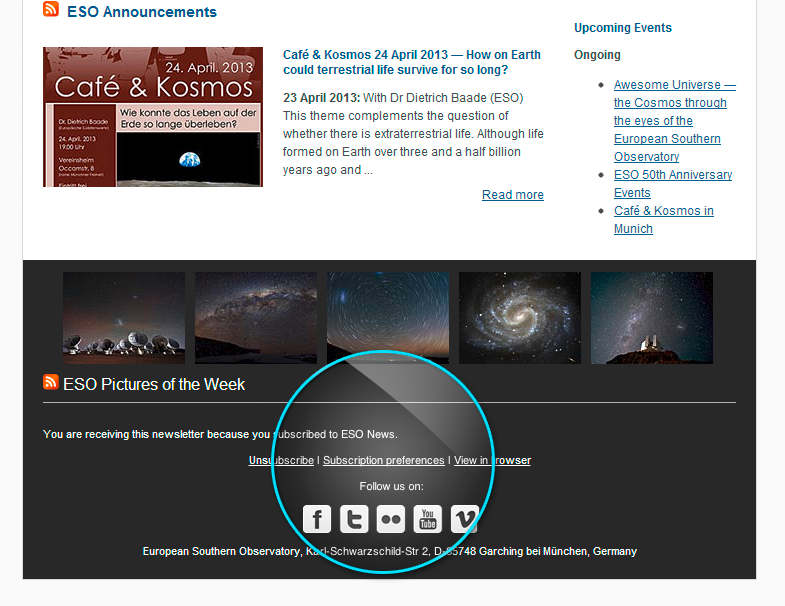

Screenshot of the ESO News newsletter as seen in a browser

This screenshot of the ESO News newsletter shows the location of Subscription Preferences so subscribers can choose their preferred language from a list of 24 available languages.

Credit: ESO